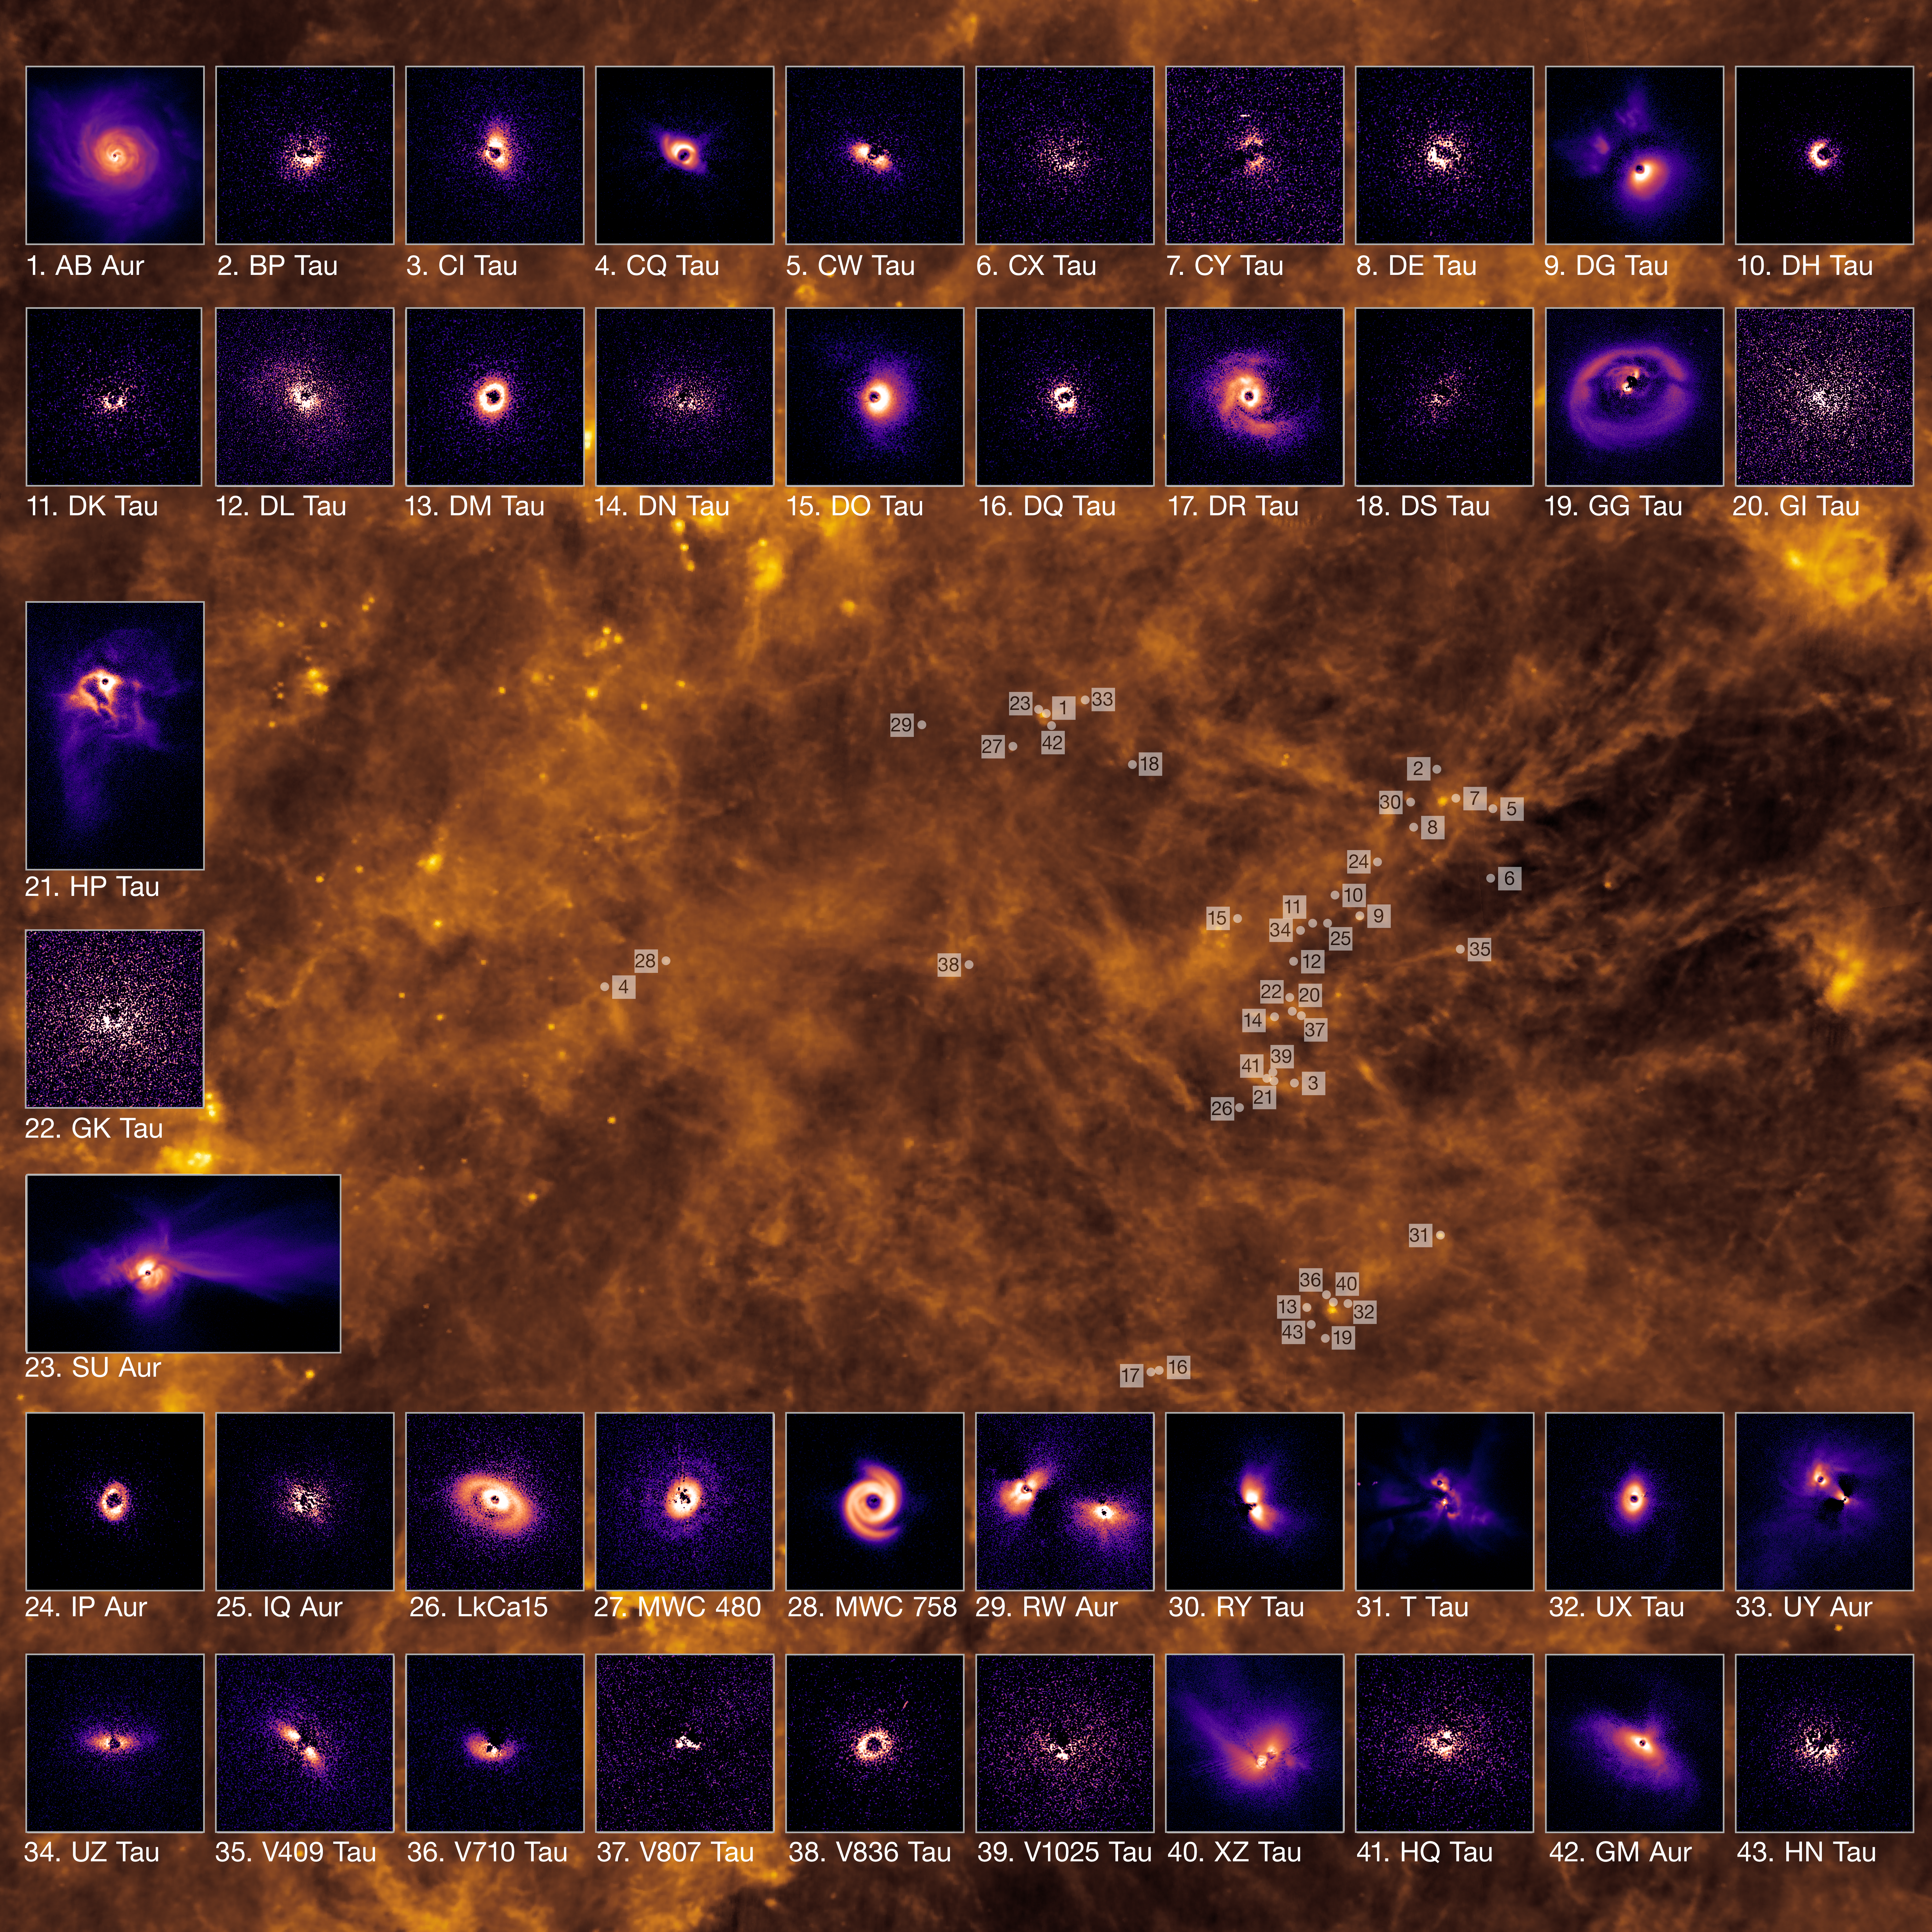

Planet-forming discs in the Taurus cloud

Planet-forming discs around young stars and their location within the gas-rich cloud of Taurus, roughly 600 light-years from Earth. The stunning images of the discs were captured using the Spectro-Polarimetric High-contrast Exoplanet REsearch (SPHERE) instrument mounted on ESO’s Very Large Telescope (VLT). In total, the team observed 43 stars in the Taurus region, all of which are pictured here (though planet-forming discs were only detected in 39 of these targets). The background image shows an infrared view of Taurus captured by the Infrared Astronomical Satellite.

Credit: ESO/A.Garufi et al.; IRAS